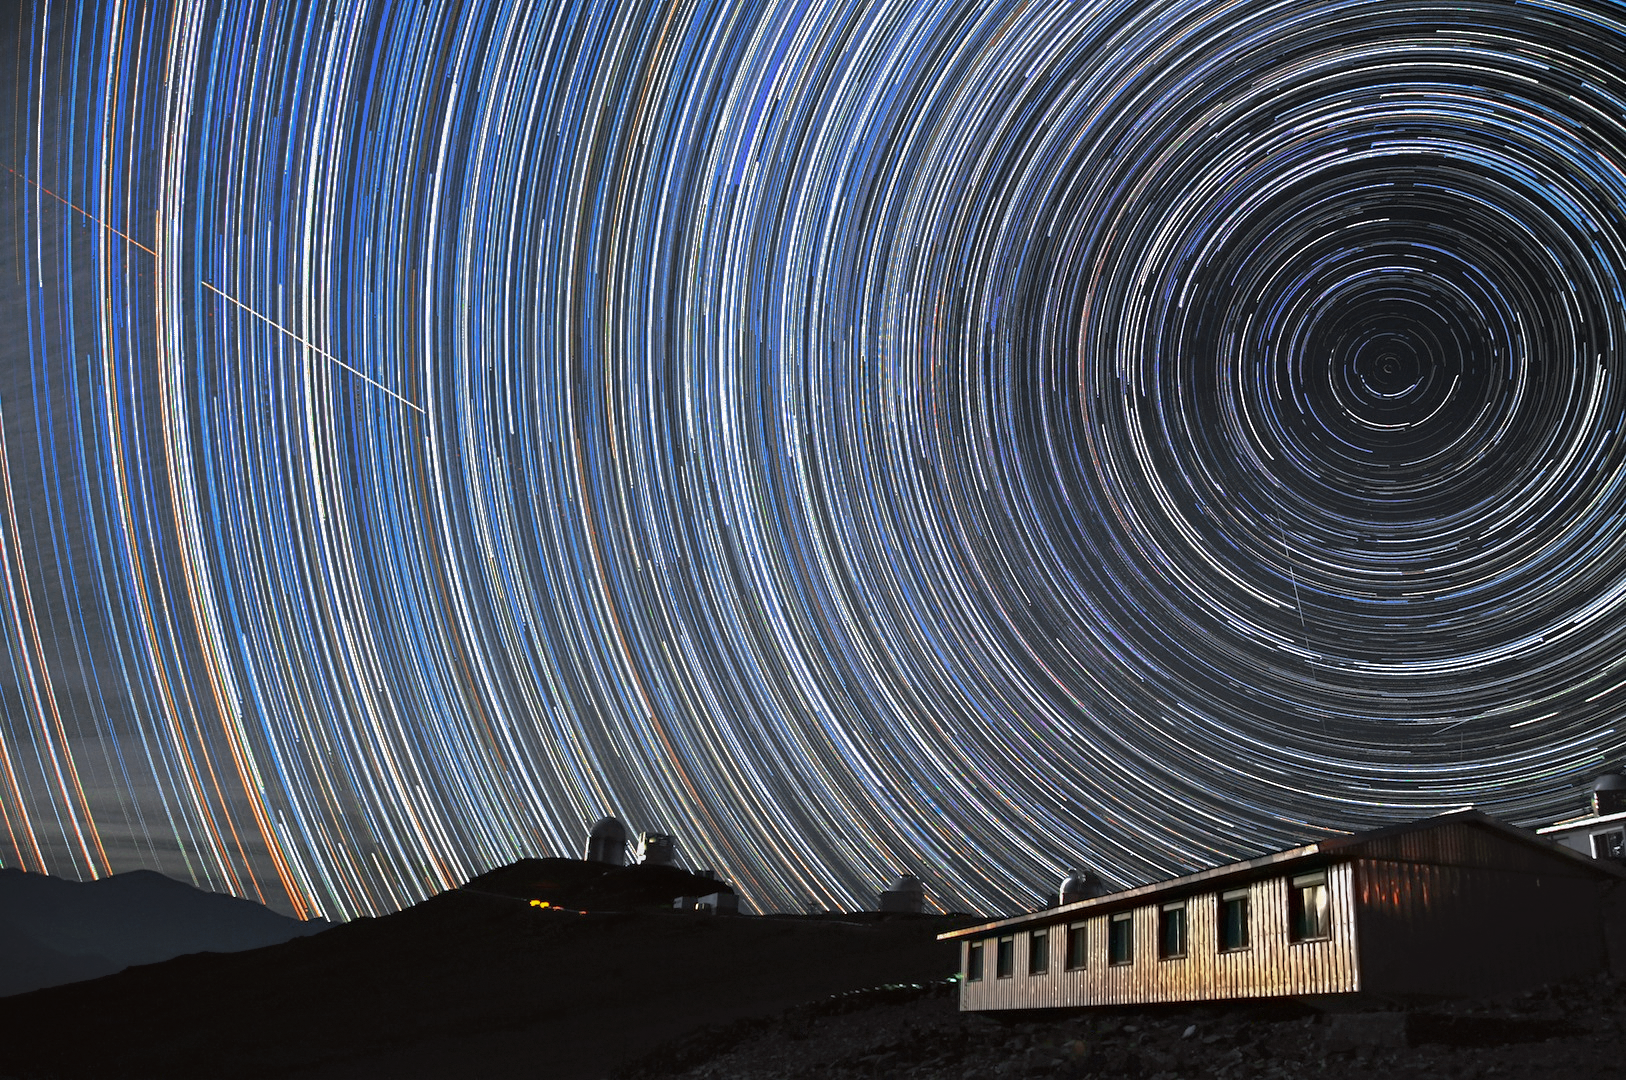

Star trails over La Silla

This long time exposure shows the star trails and the South celestial pole in the sky above the La Silla Observatory.

Credit: G. Lambert/ESO